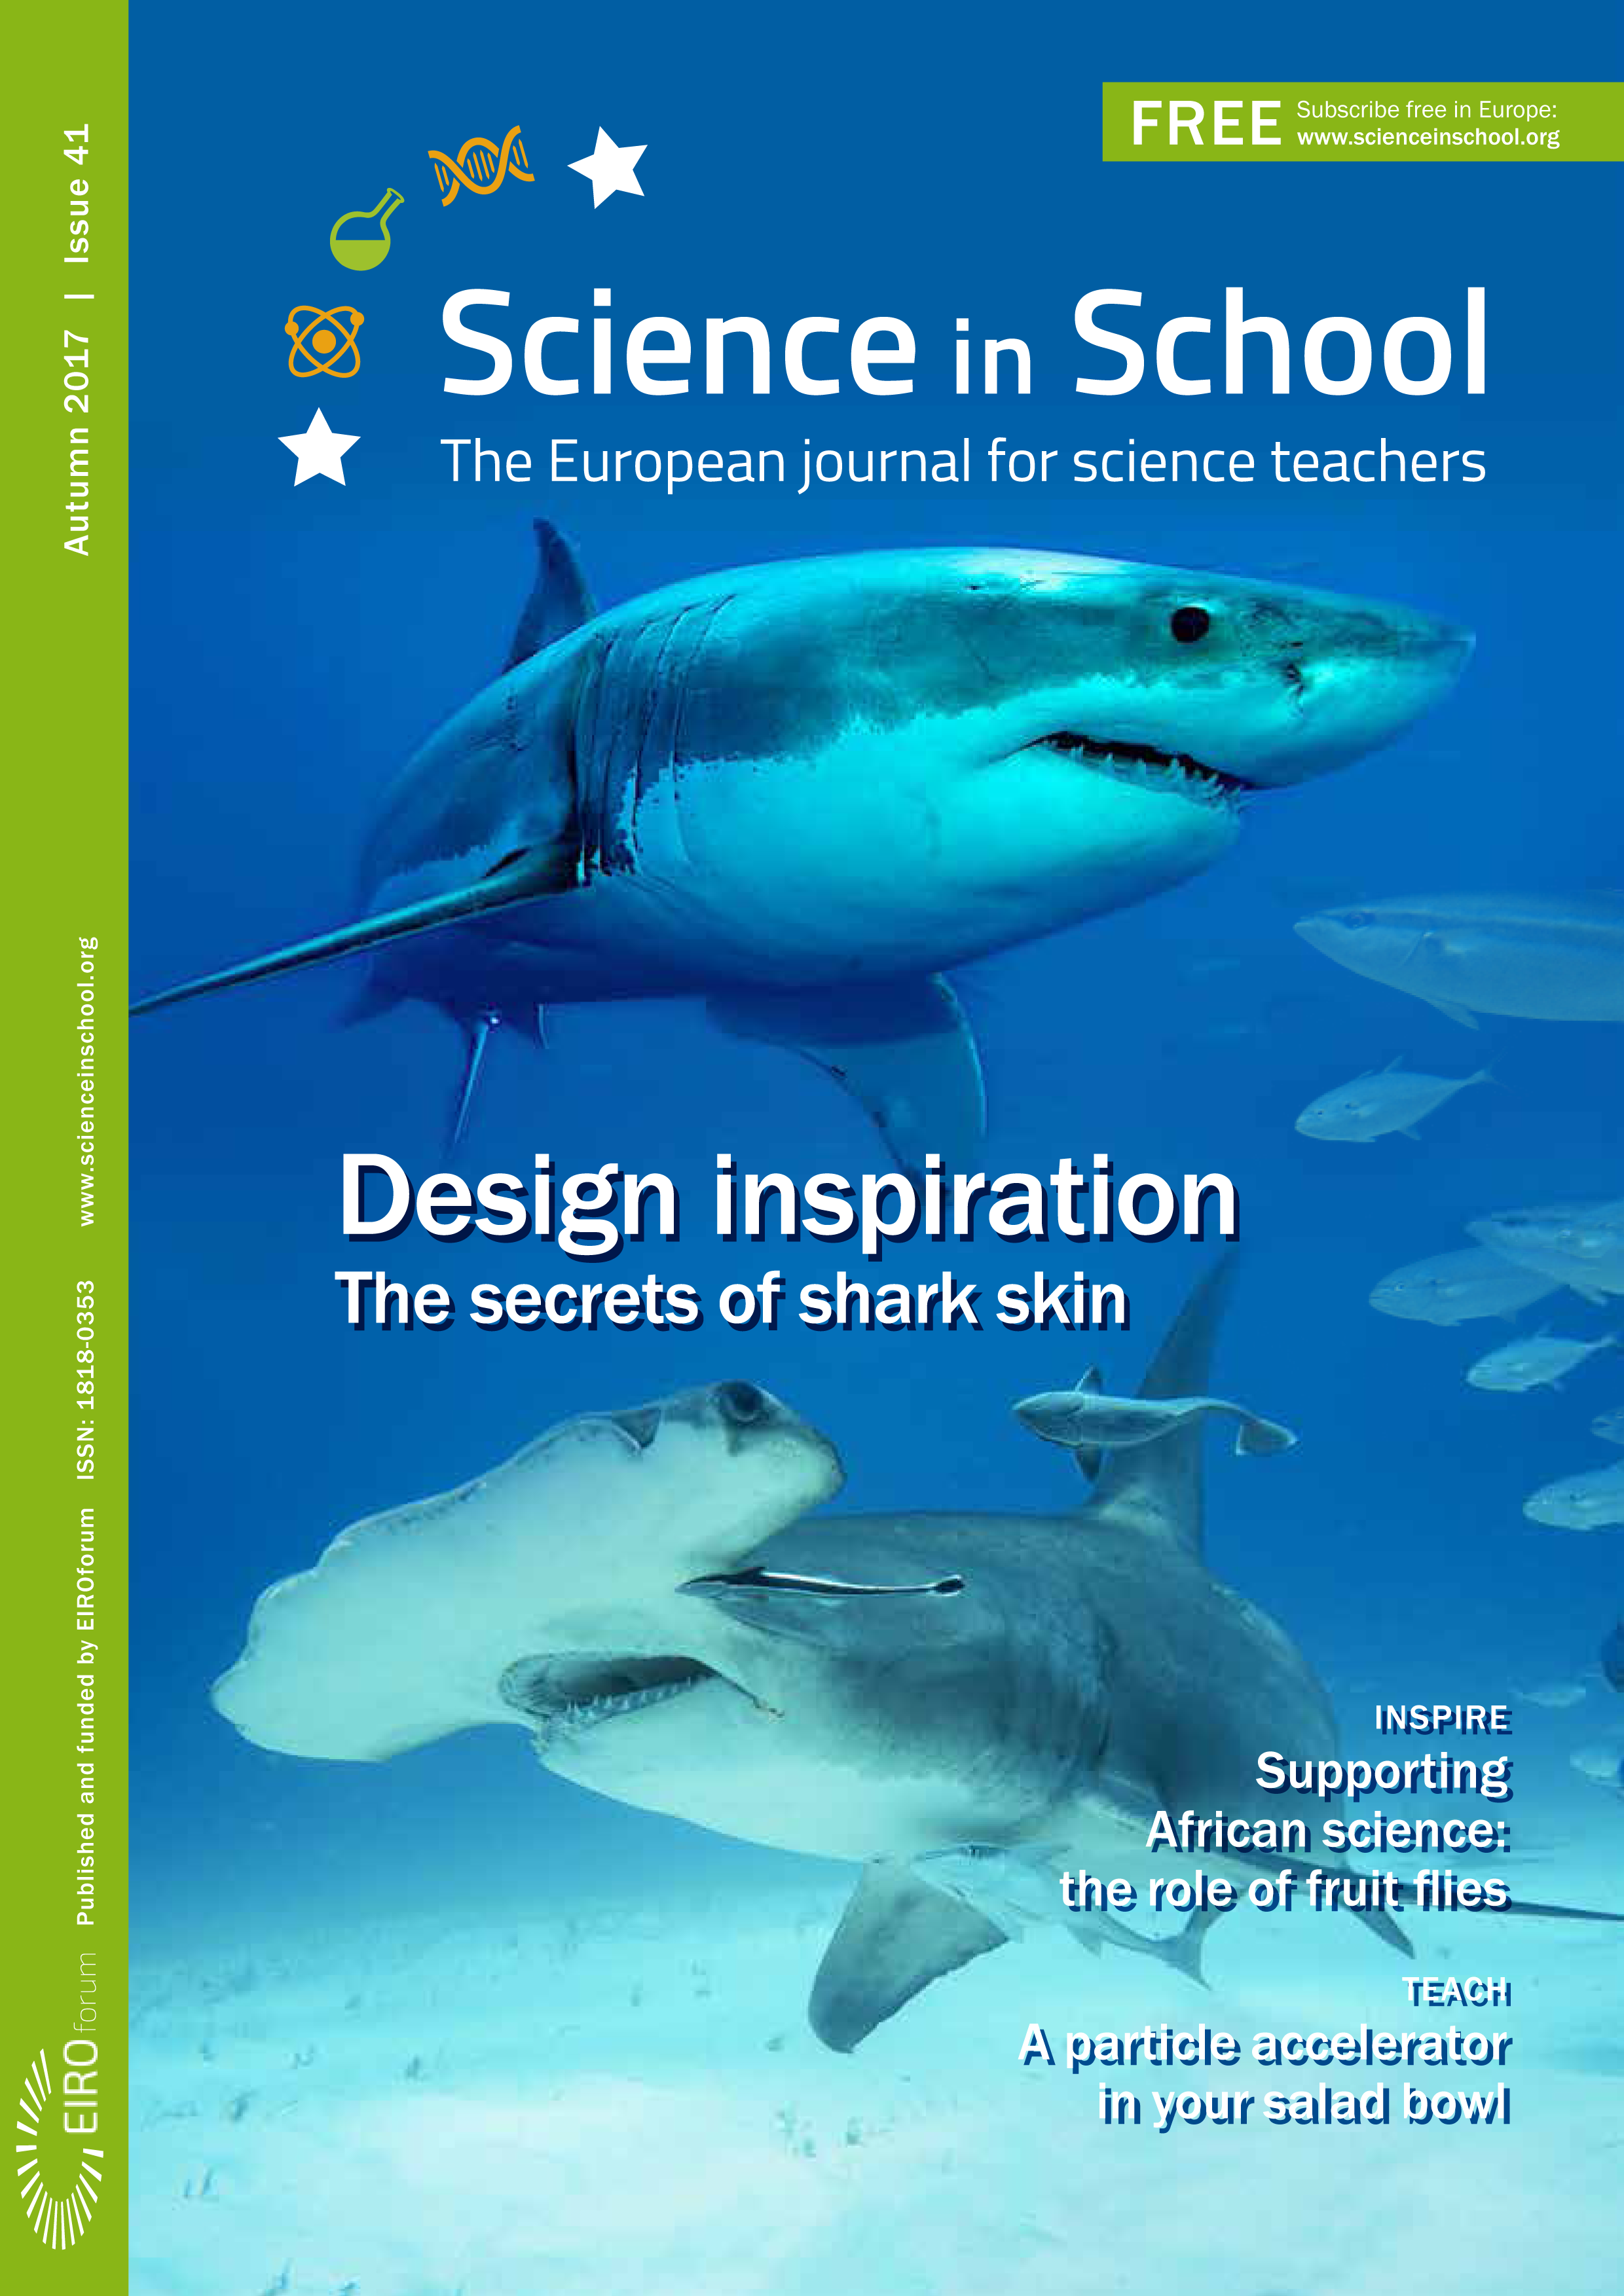

Cover of Science in School issue No.41

Cover of Science in School issue No.41.

Credit: ESO